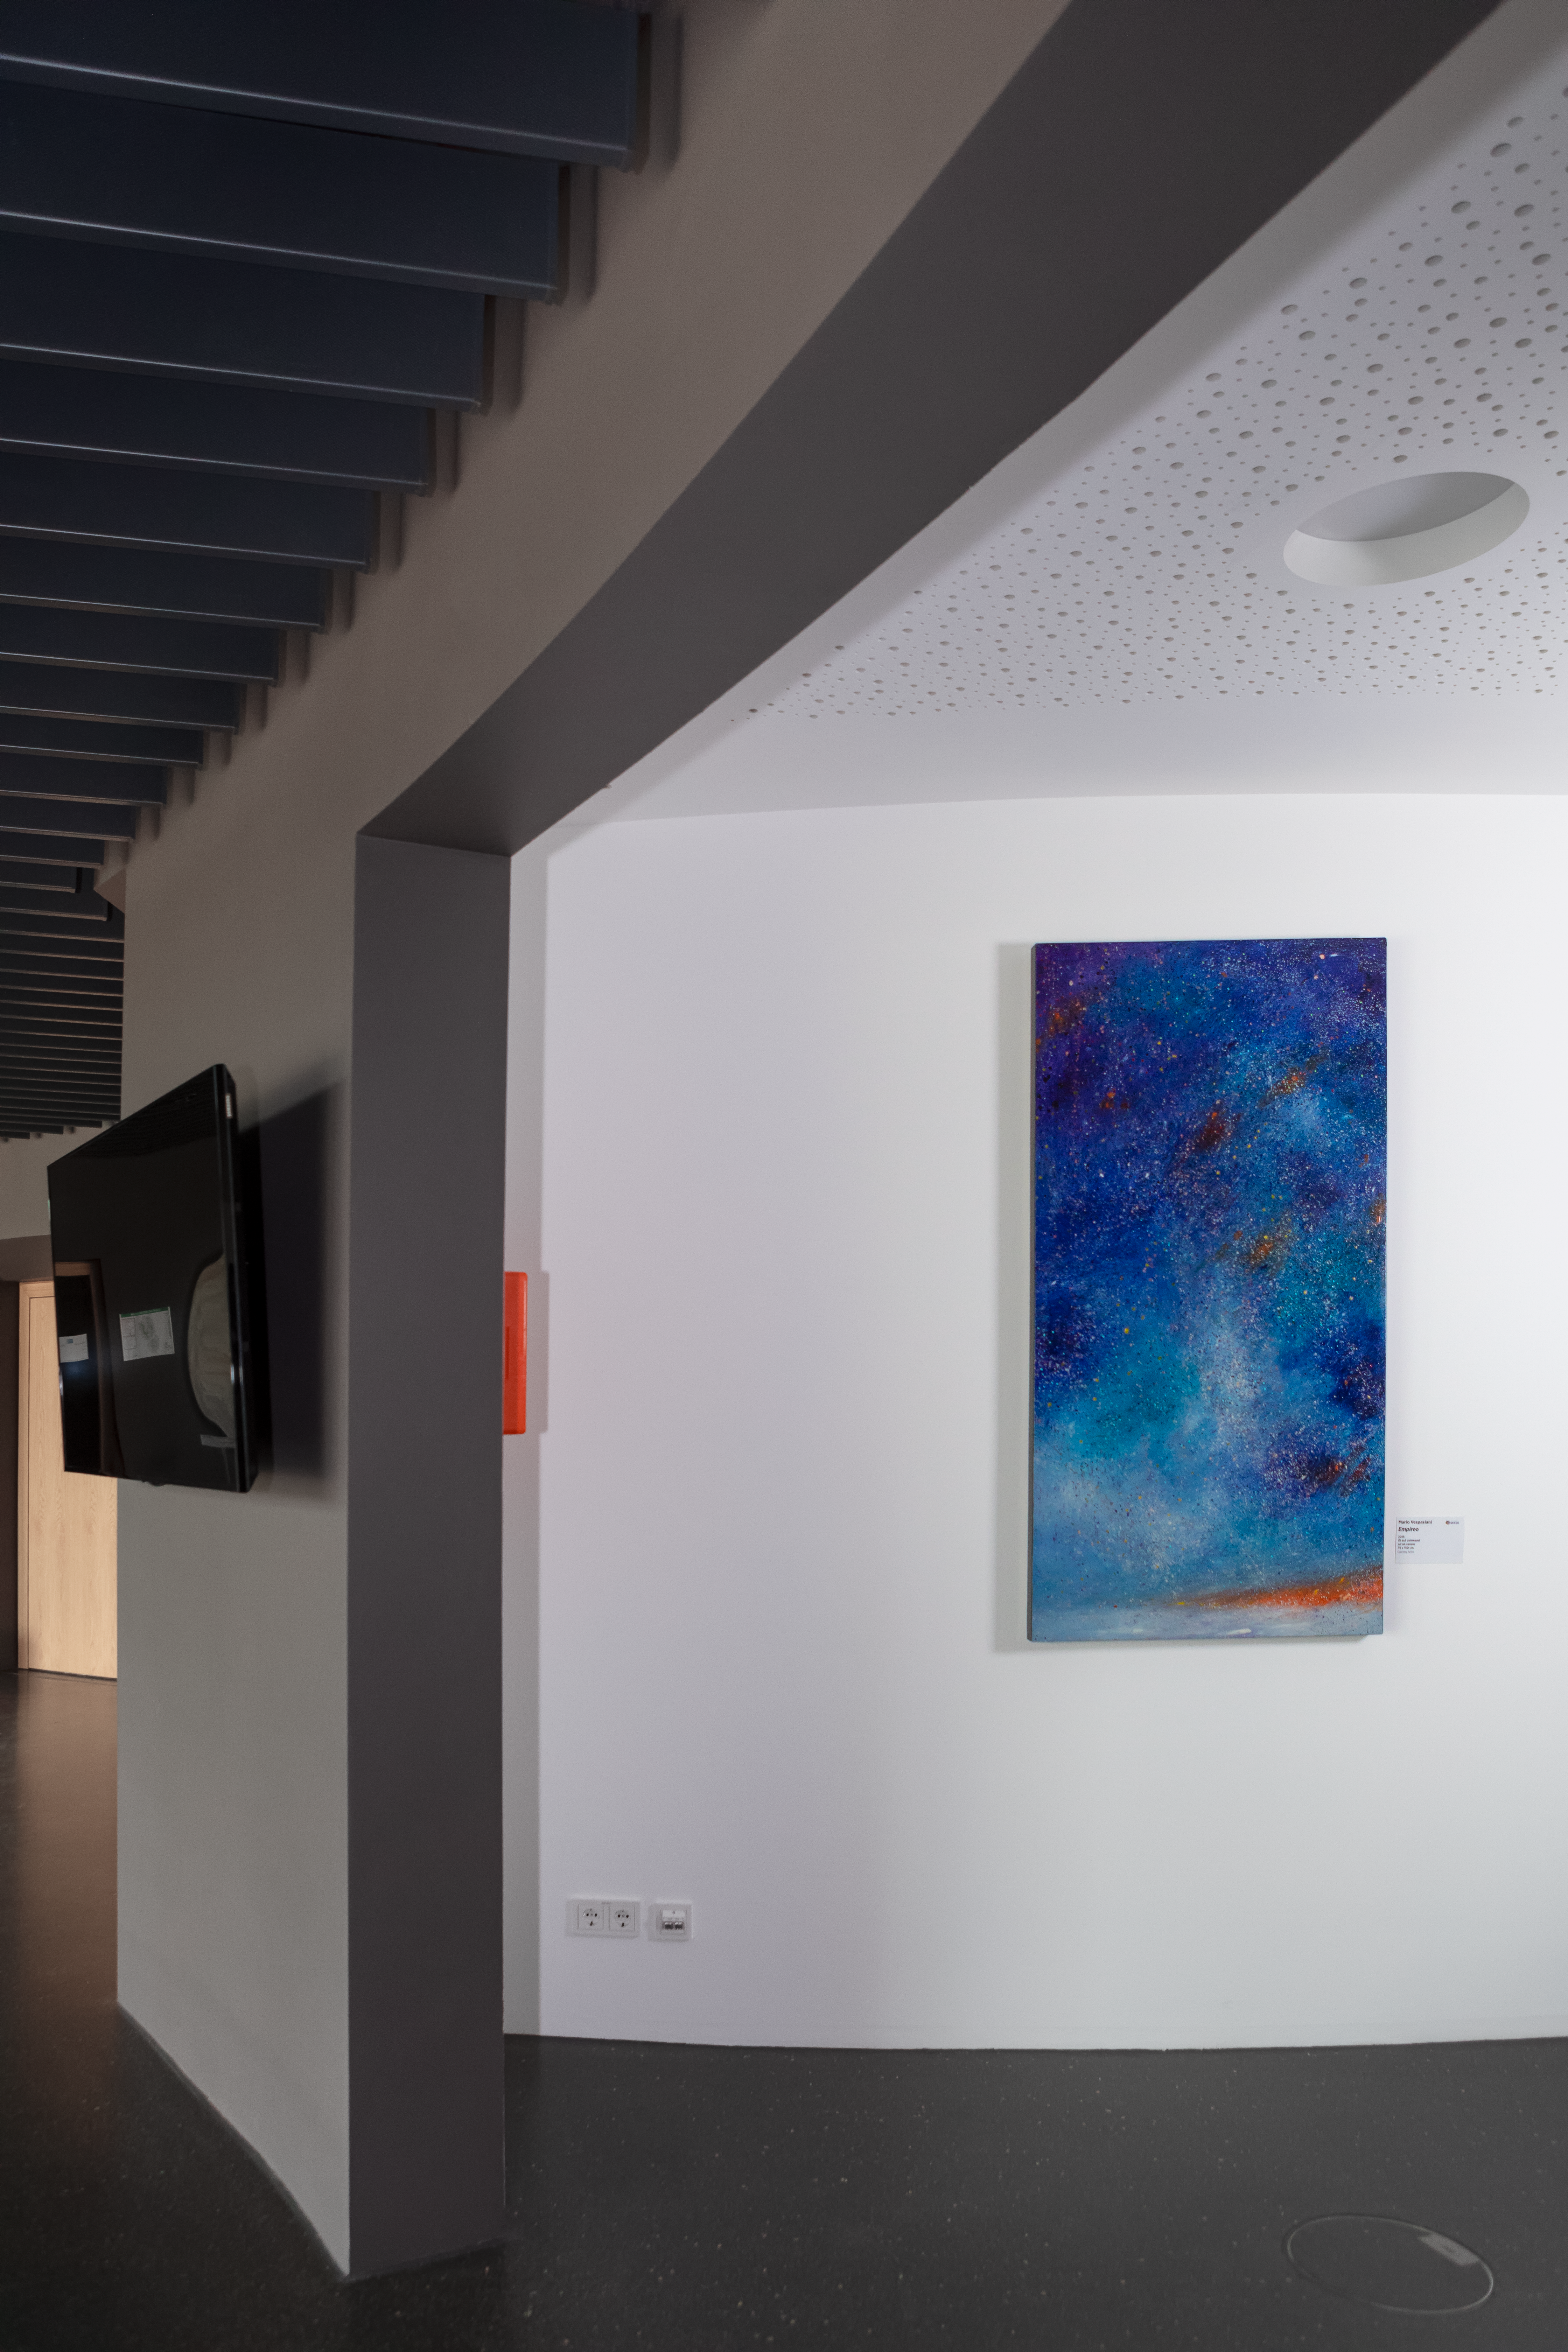

Wall art

This eye-catching artwork is from Italian artist Mario Vespasiani and is being displayed in the ESO Supernova Planetarium & Visitor Centre as part of the Our Place in Space exhibition.

The exhibition will be on display from 17 May to 2 September 2018 and will showcase art and science inspired by the spectacular images of the NASA/ESA Hubble Space Telescope.

Credit: ESO/M. Zamani